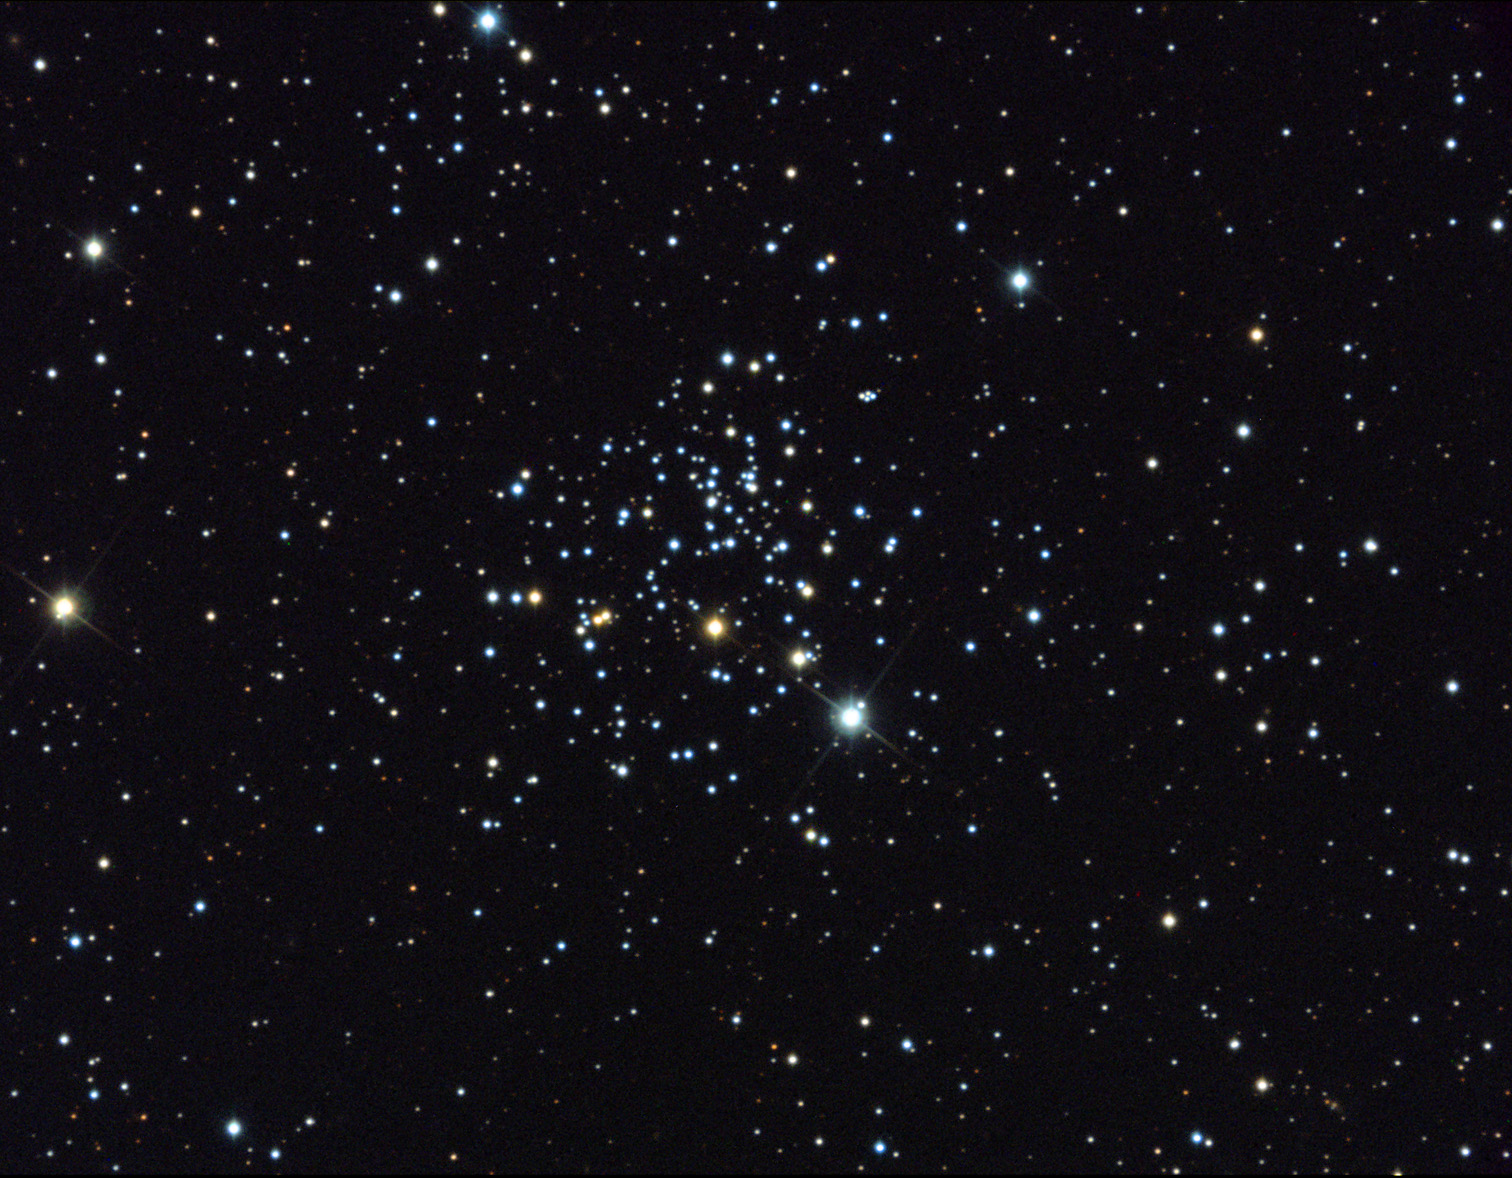

NGC 2266

NGC 2266 is a relatively "old" star cluster comprising stars of around 1 billion years in age. Many of its members are quite evolved, having reached the red giant stage of their lives. Our own sun will become a red giant when it is around 10 billion years old. This means that many of the evolved stars in this cluster (the yellow/orange ones) are much more massive than our own Sun. The more massive a star is, the shorter its life.In addition, this particular cluster lies several thousand light years above the galactic plane. Most galactic star clusters form and disband within the disk of our galaxy. NGC 2266 can therefore be an interesting laboratory for astronomers since its stars have been unaffected by the hubbub of the rest of the galaxy. How did NGC 2266 arrive at its position in the galaxy? How does the composition of gas in the stars of this cluster differ from the current composition of the mixed gas in the disk of the galaxy? How is this cluster similar to others of the same type? These are the kinds of questions that astronomers would like to answer when observing this otherwise sparkling set of jewels.

This image was taken as part of Advanced Observing Program (AOP) program at Kitt Peak Visitor Center during 2014.

Credit: KPNO/NOIRLab/NSF/AURA/Peter Spokes/Adam Block